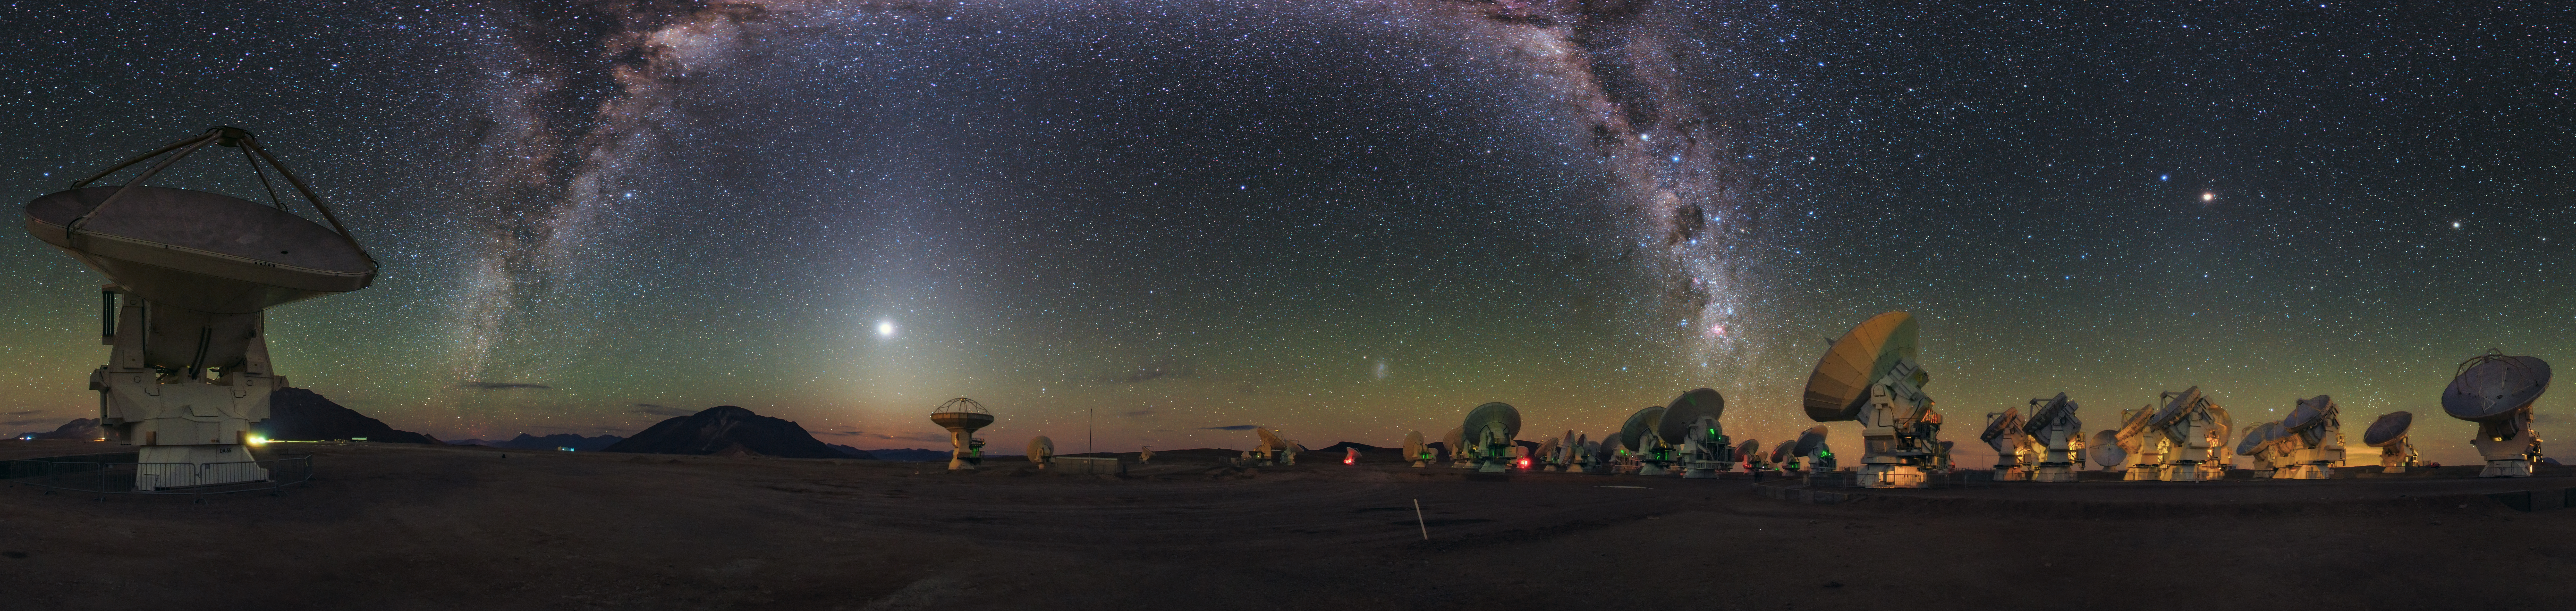

A cosmic rainbow in Ultra HD

In this panoramic image taken by Babak Tafreshi — a member of the ESO Ultra HD Expedition team — the ALMA Observatory’s antennas appear to take in the sight of the Milky Way, arching like a galactic rainbow of dust and stars over the Chajnantor Plateau in the Chilean Andes.

Credit: B. Tafreshi (ESO)